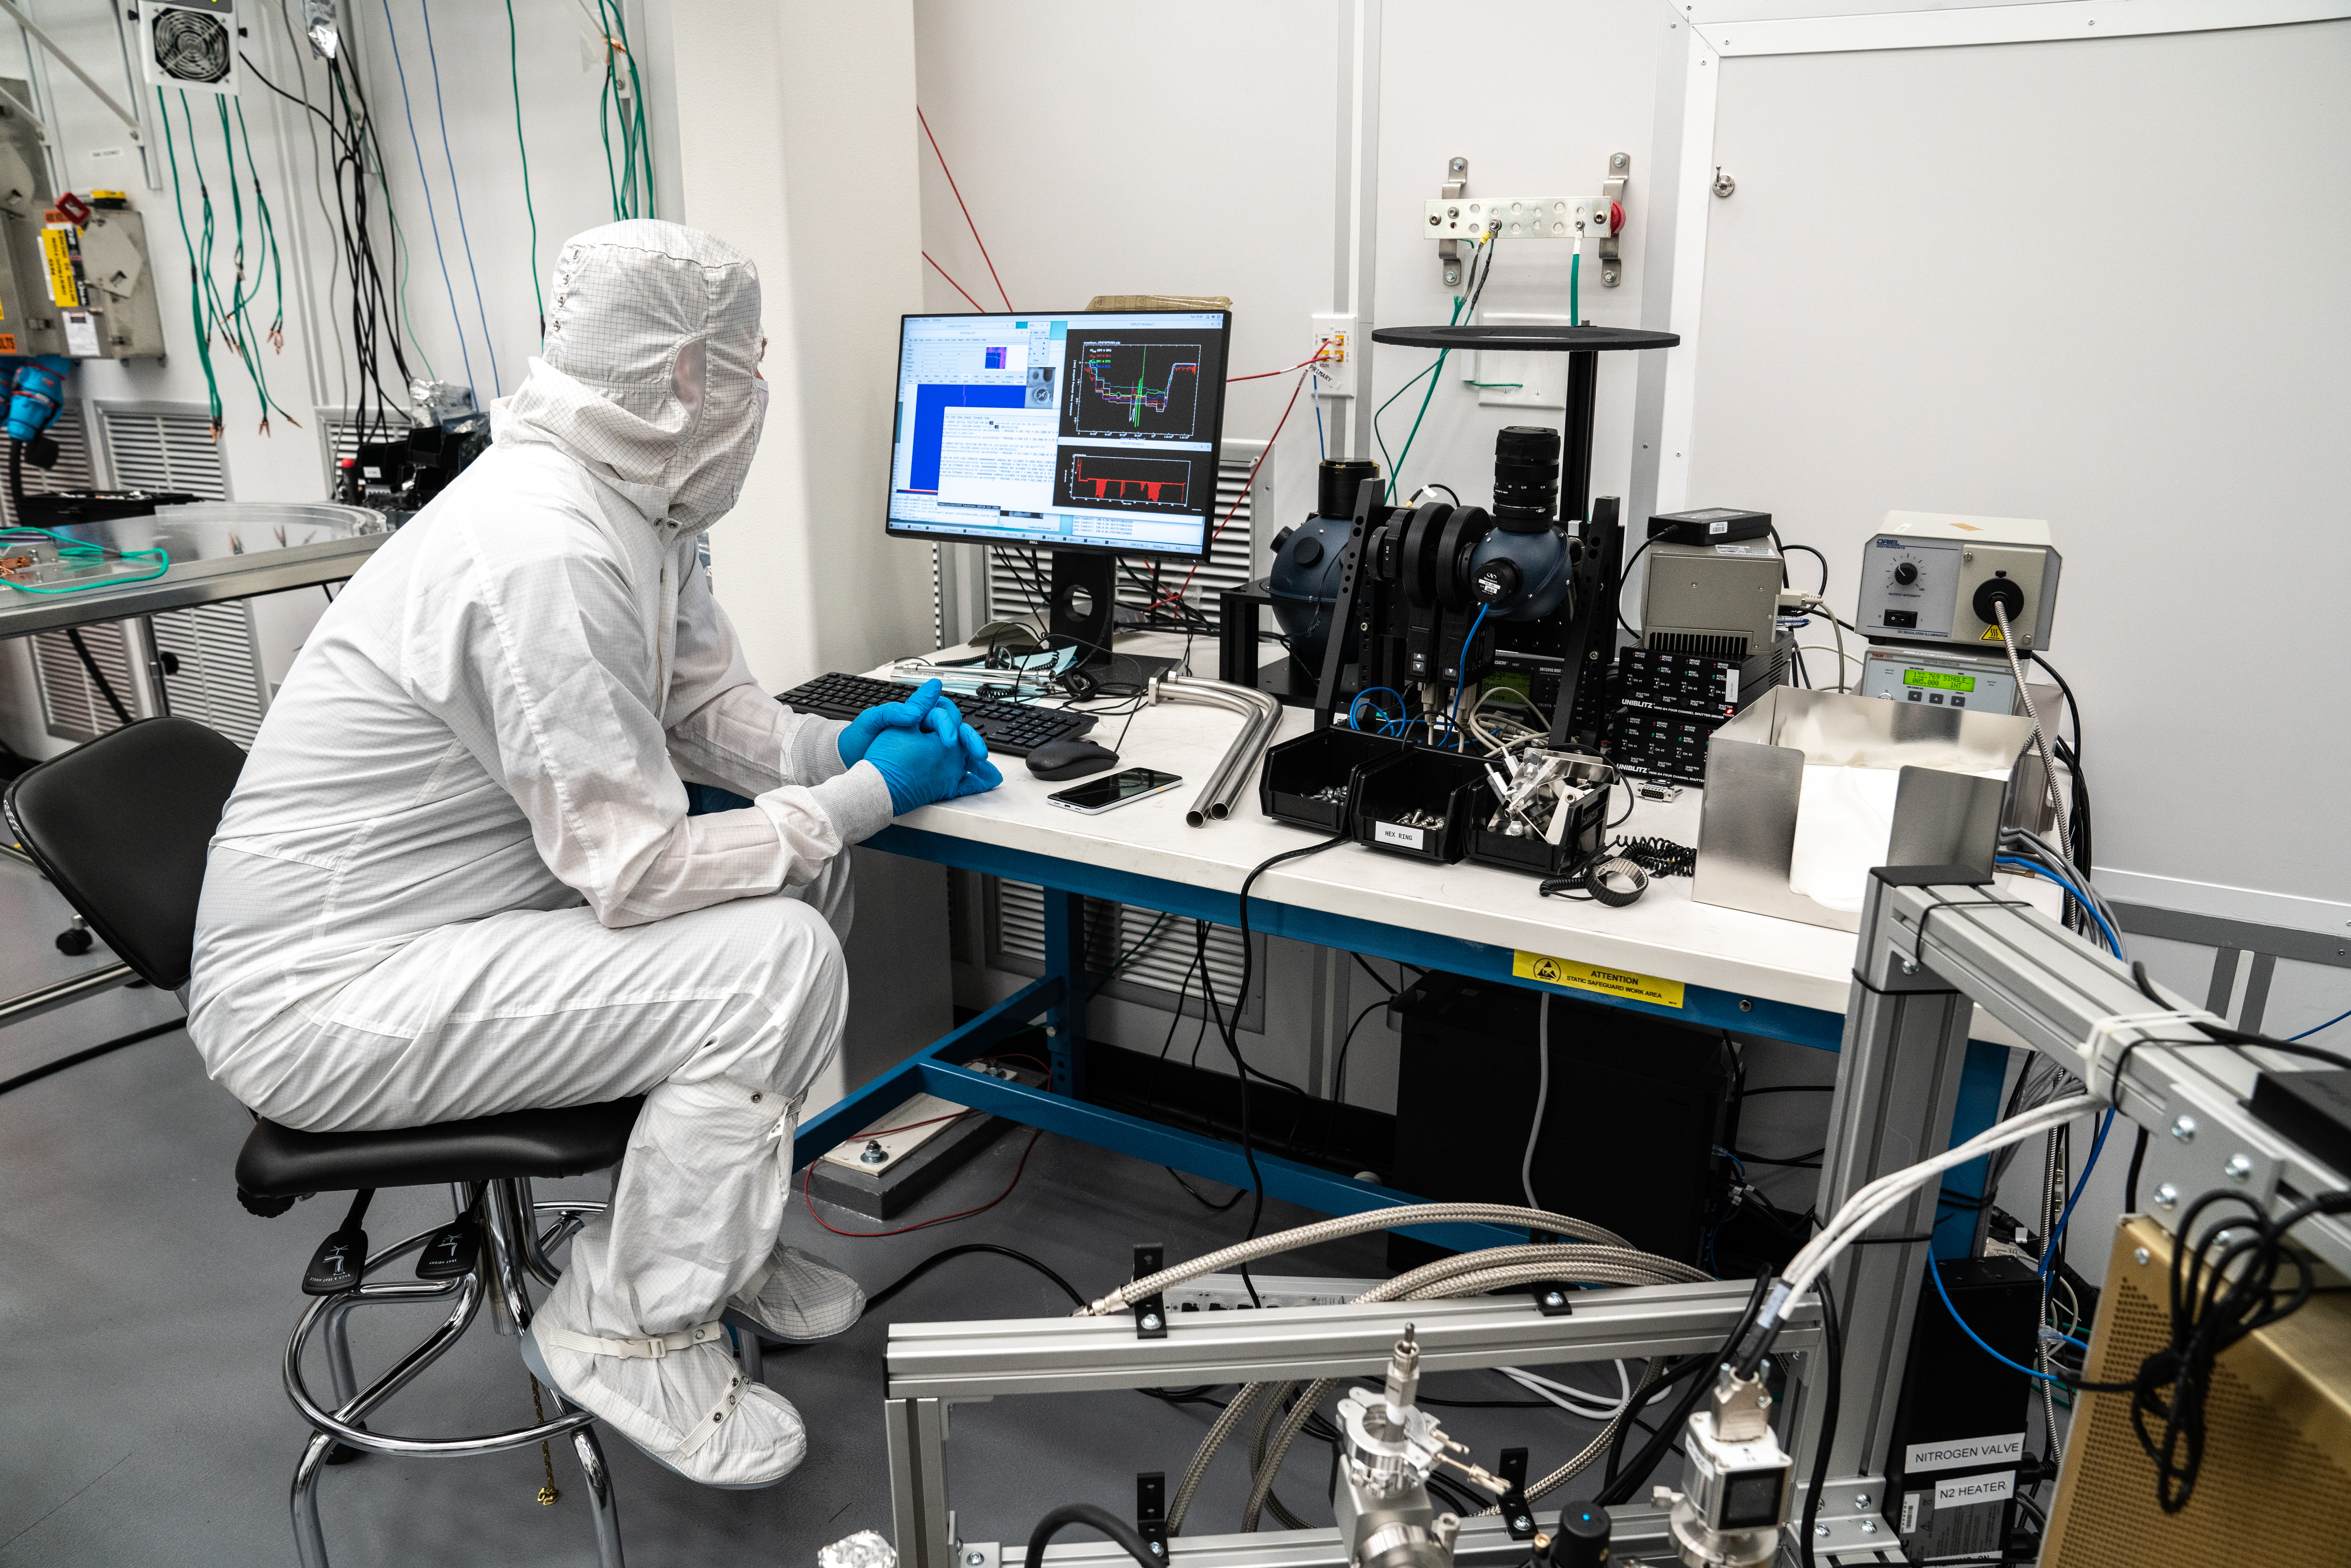

Vera C. Rubin Observatory LSST Camera Focal Plane Build 098

The 14th RTM to be installed was a particularly challenging installation which required a couple stops and conferences to discuss solutions before finally succeeding. Seen here is Staff Scientist Andy Rasmussen.

Credit: Jacqueline Orrell/SLAC National Accelerator Laboratory